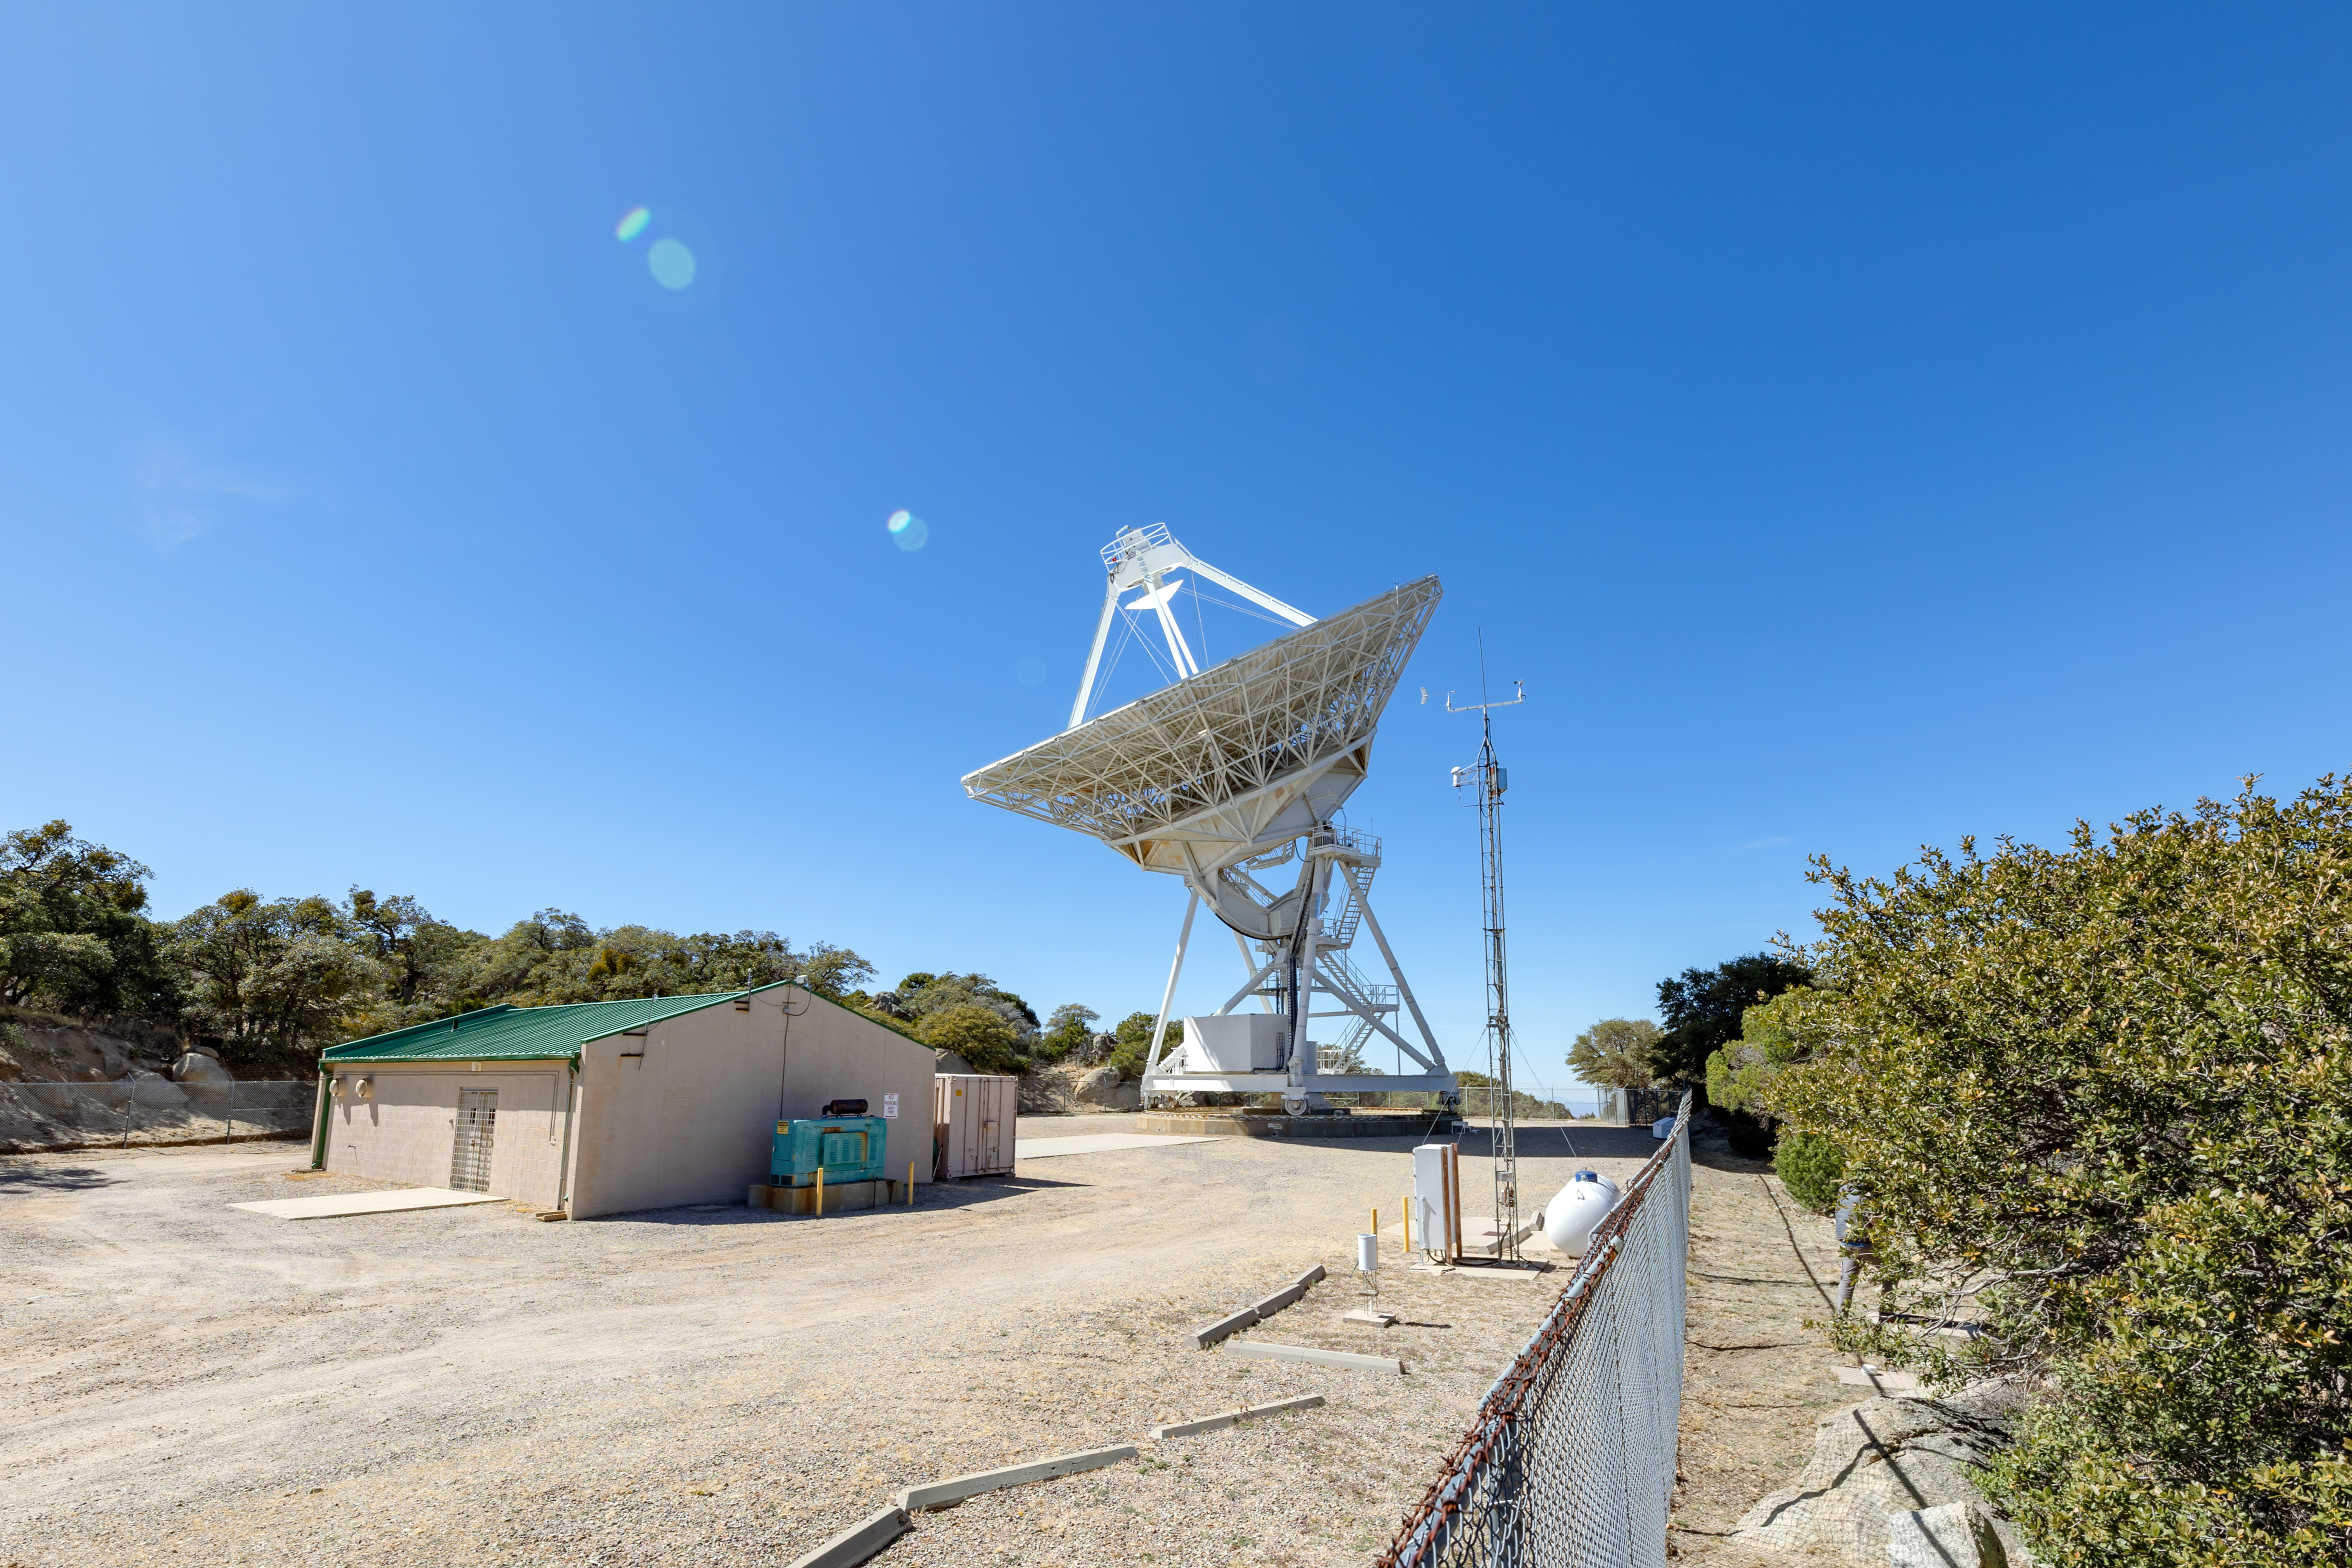

Very Long Baseline Array Dish Side

A side view of the Very Long Baseline Array Dish on Kitt Peak National Observatory in Arizona.

Credit: KPNO/NOIRLab/NSF/AURA/T. Slovinský